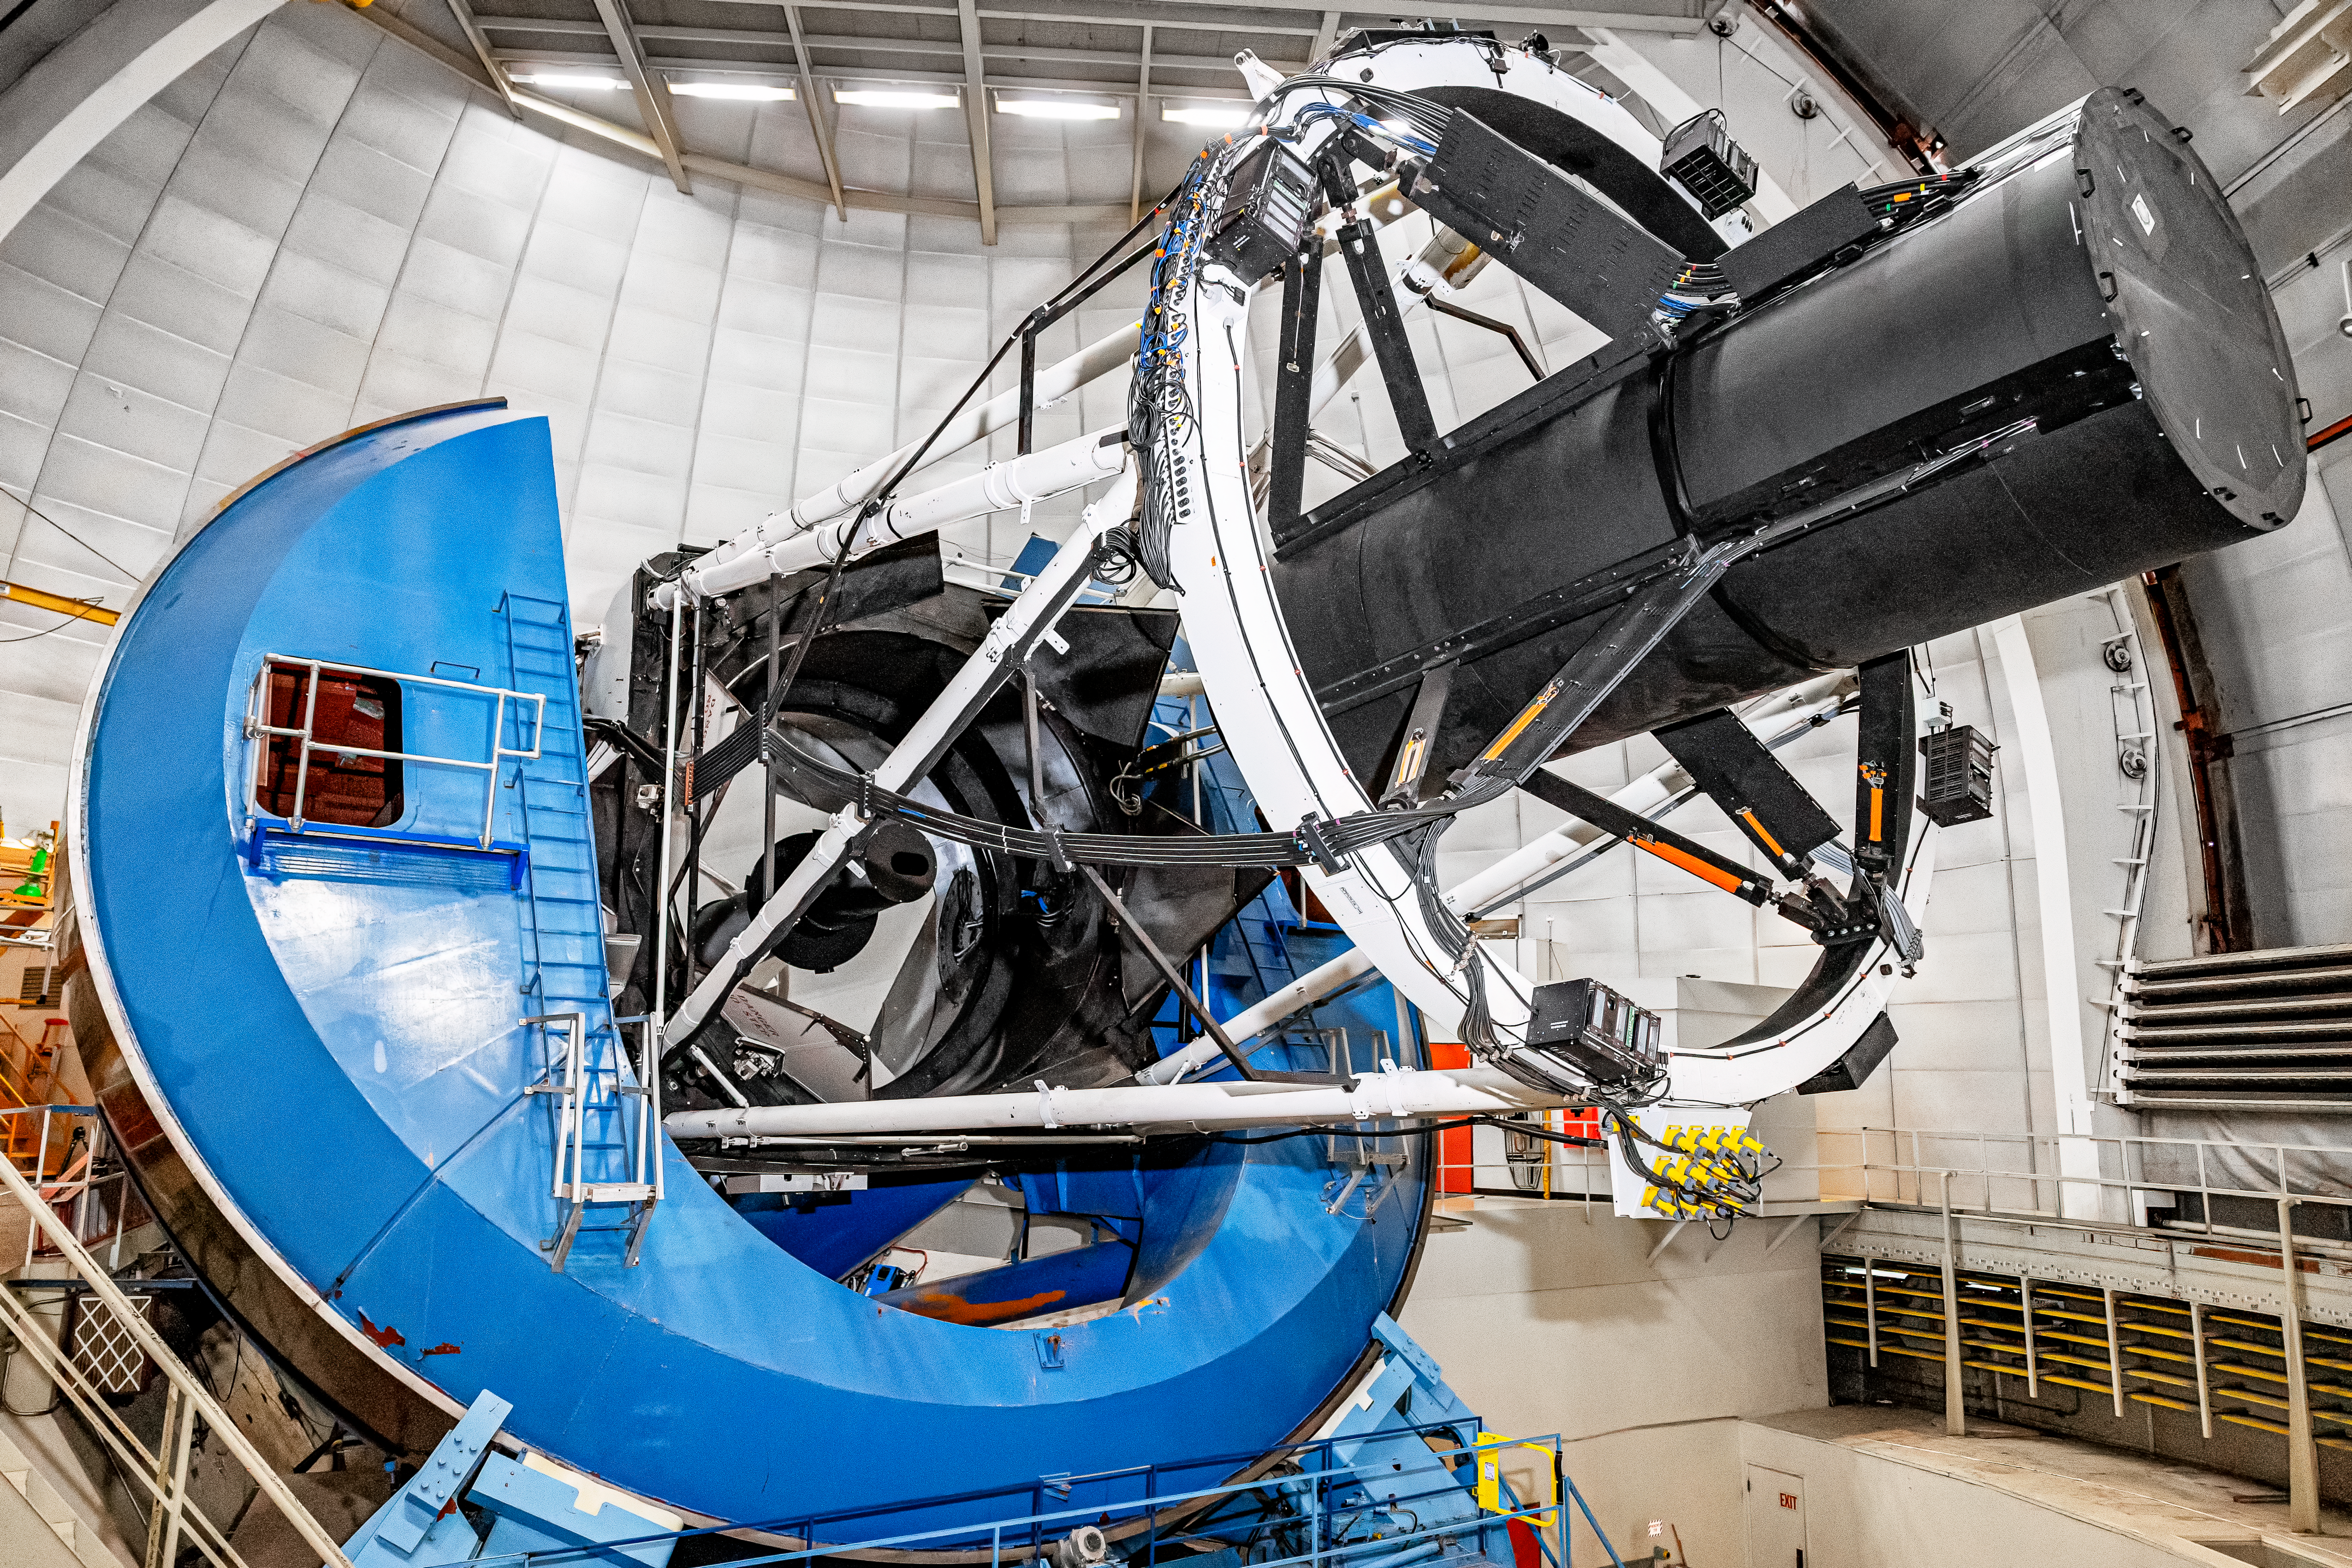

Nicholas U.Mayall 4-meter Telescope Mirror

The interior of the U.S. National Science Foundation Nicholas U. Mayall 4-meter Telescope at Kitt Peak National Observatory (KPNO), a Program of NSF NOIRLab, on which DESI is mounted.

Credit: DESI Collaboration/DOE/KPNO/NOIRLab/NSF/AURA/M. Sargent (Berkeley Lab)